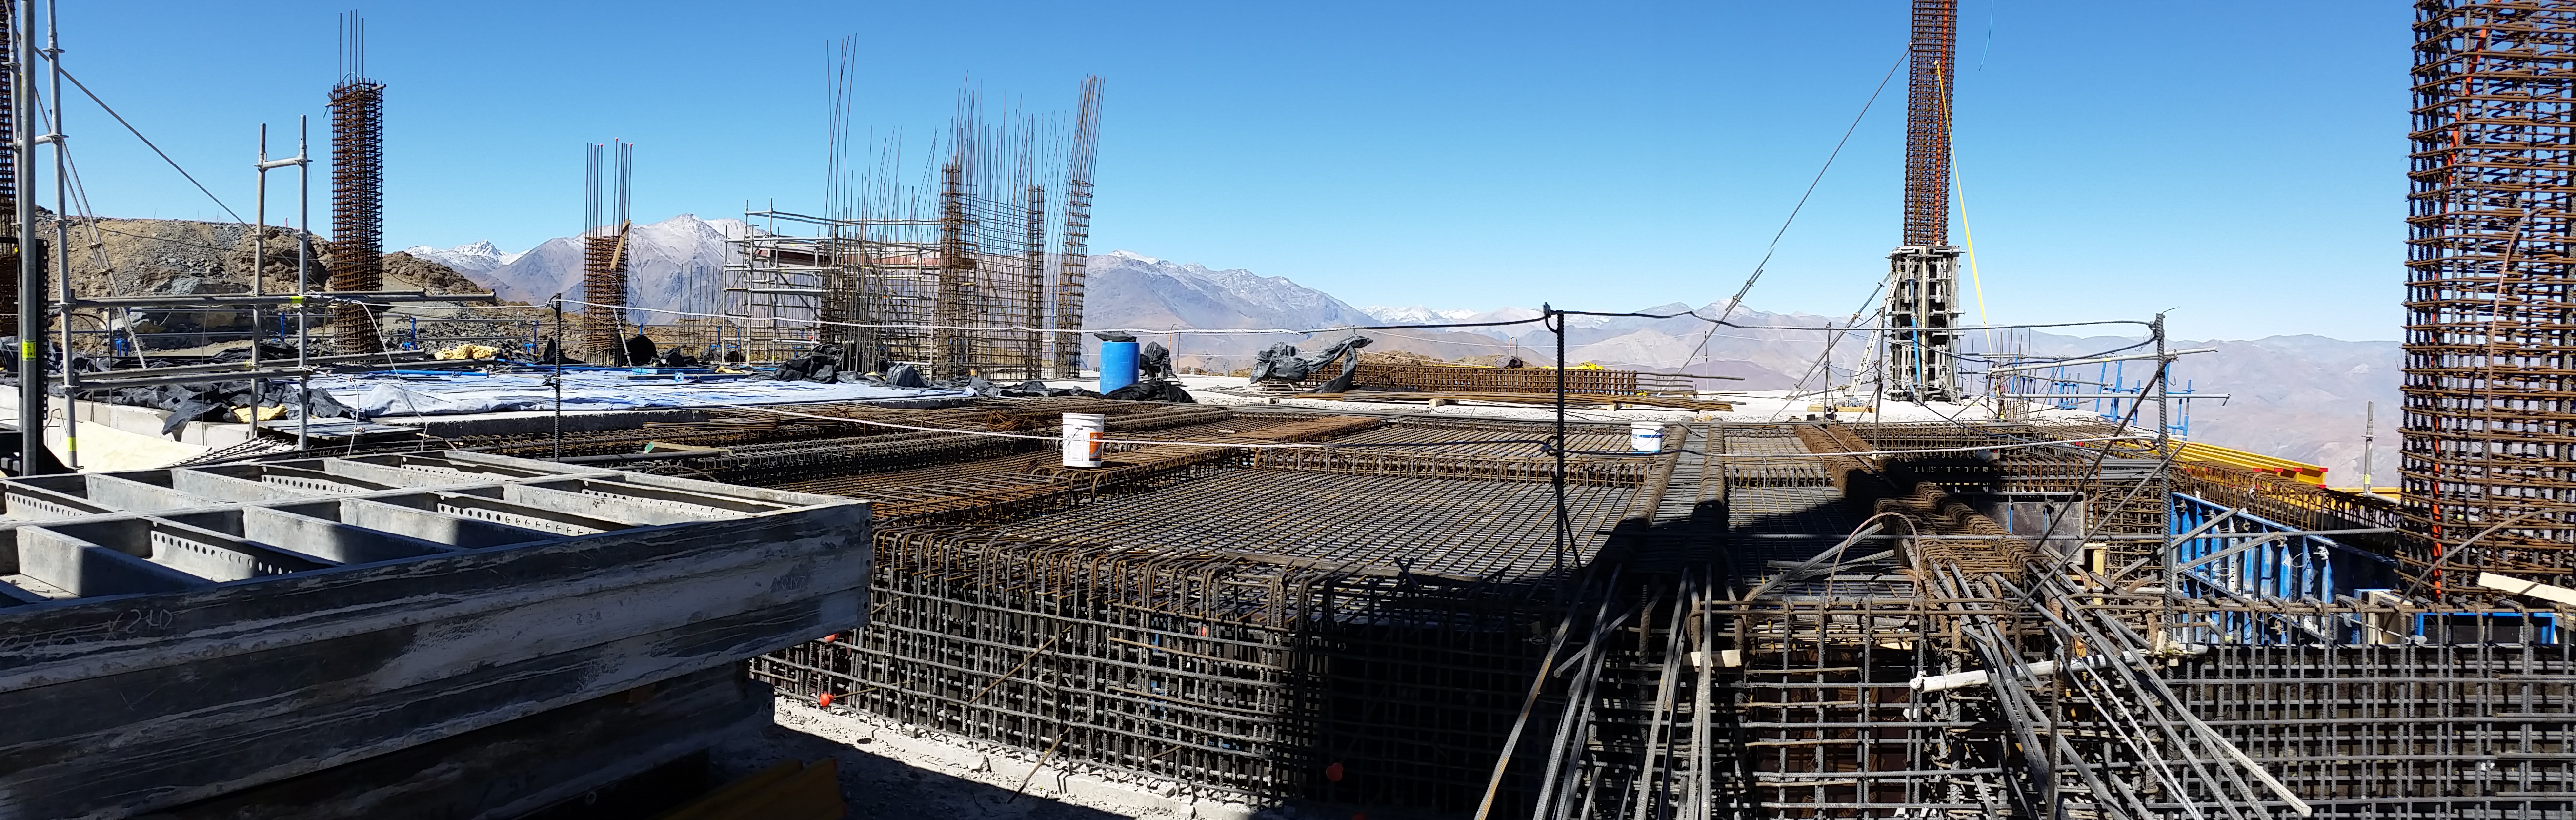

Third level

Third level

Credit: Rubin Observatory/NSF/AURA